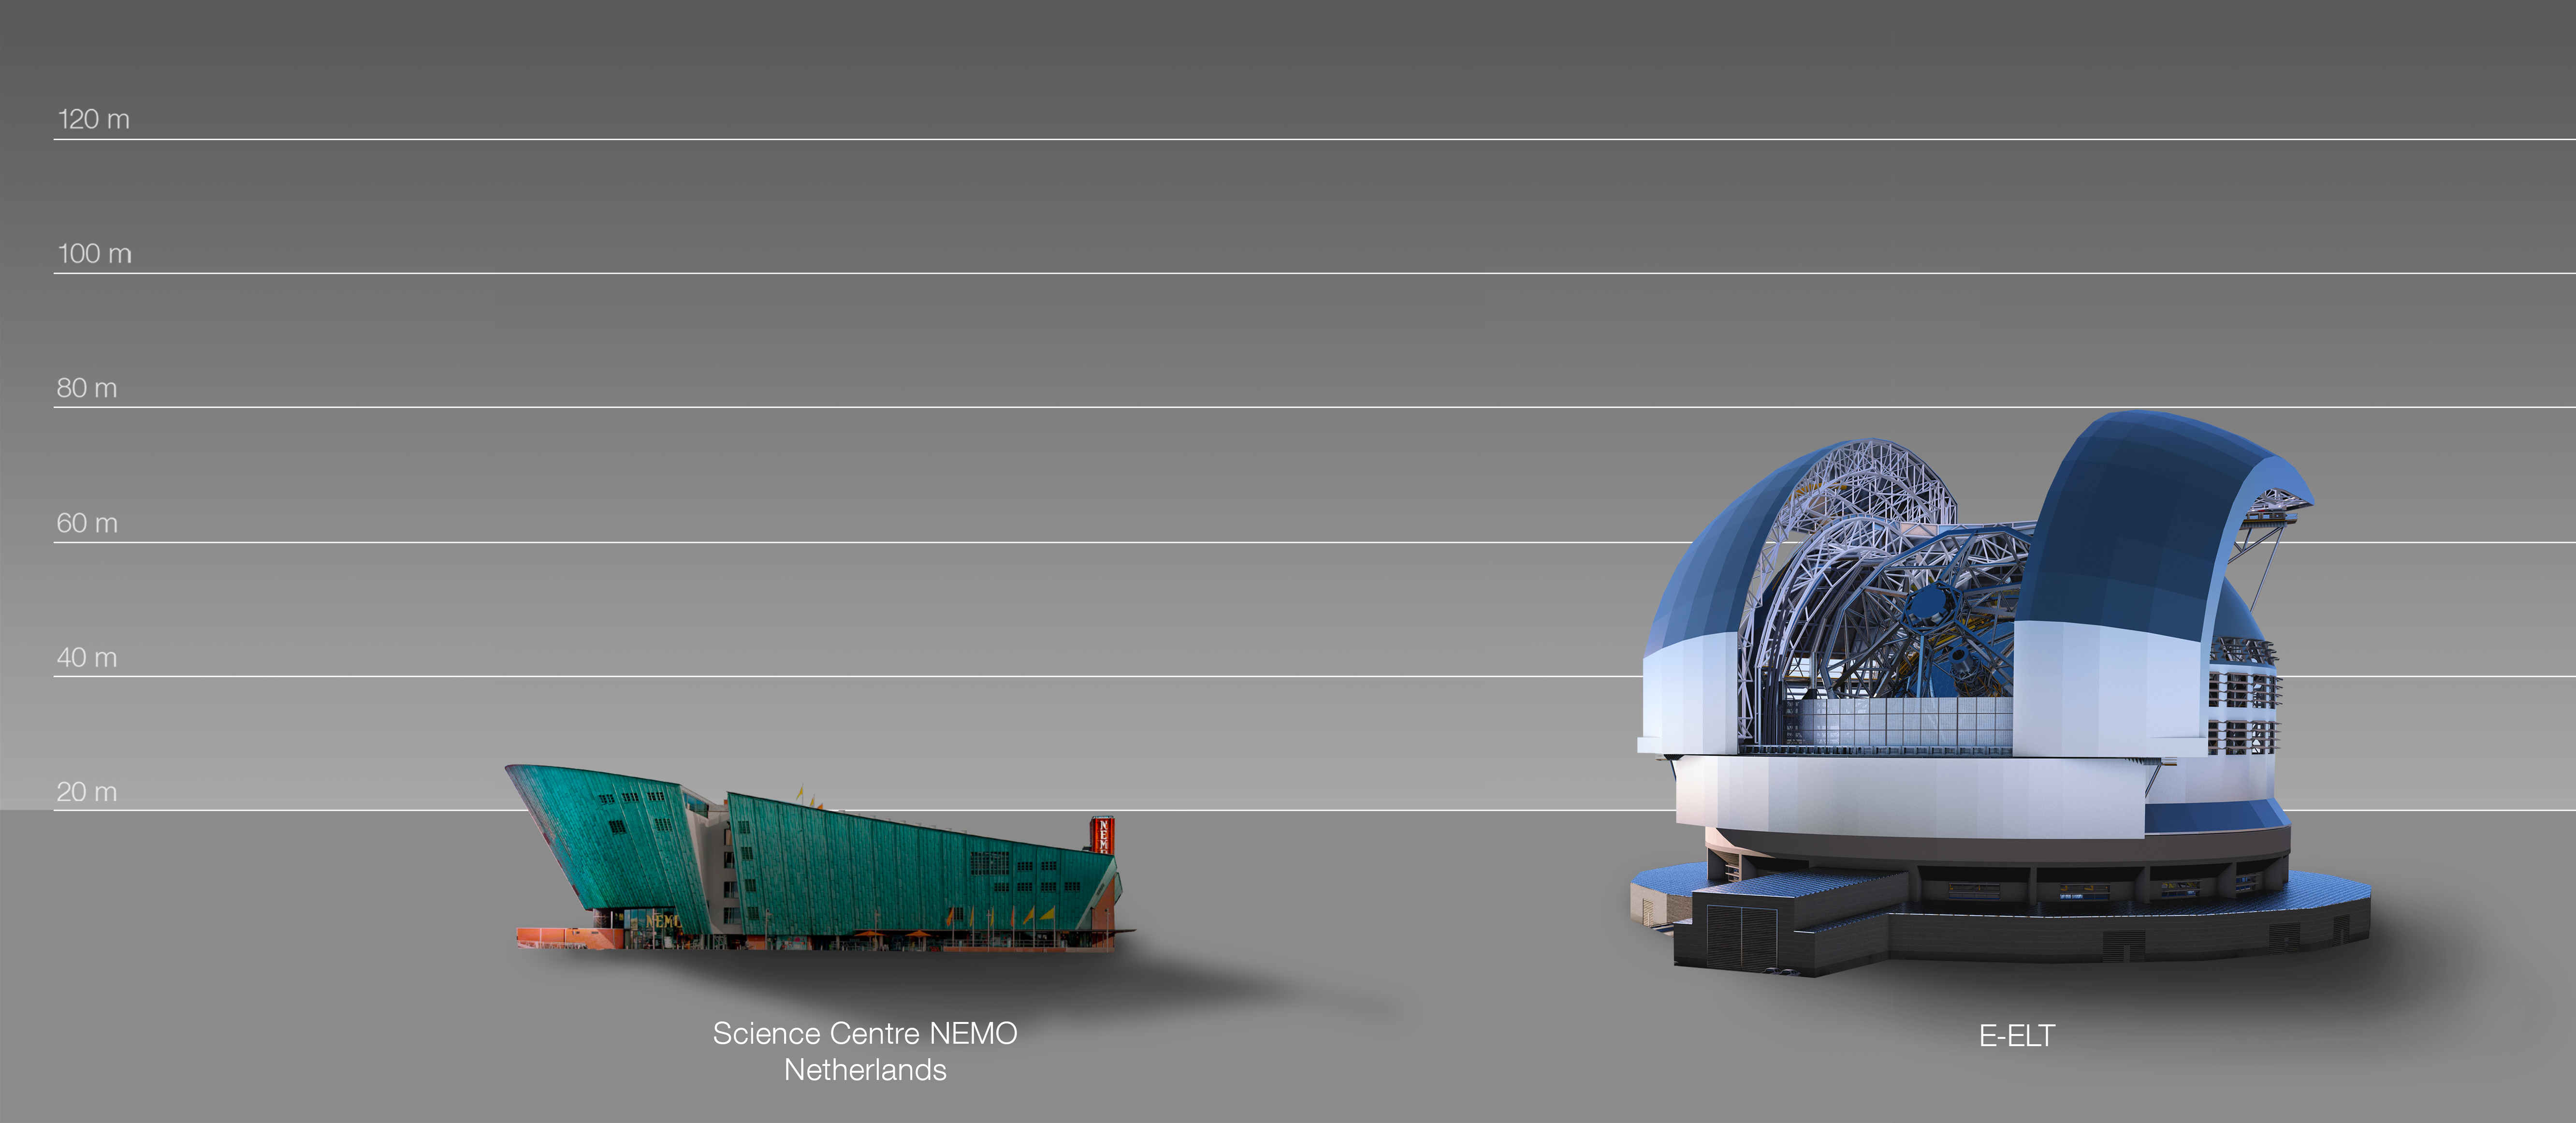

The ELT compared to the Nemo Building in Amsterdam, the Netherlands

This artist's impression compares the Nemo Building in Amsterdam, the Netherlands.

The design for the ELT shown here was published in 2016. (eso1617)

Credit: ESO